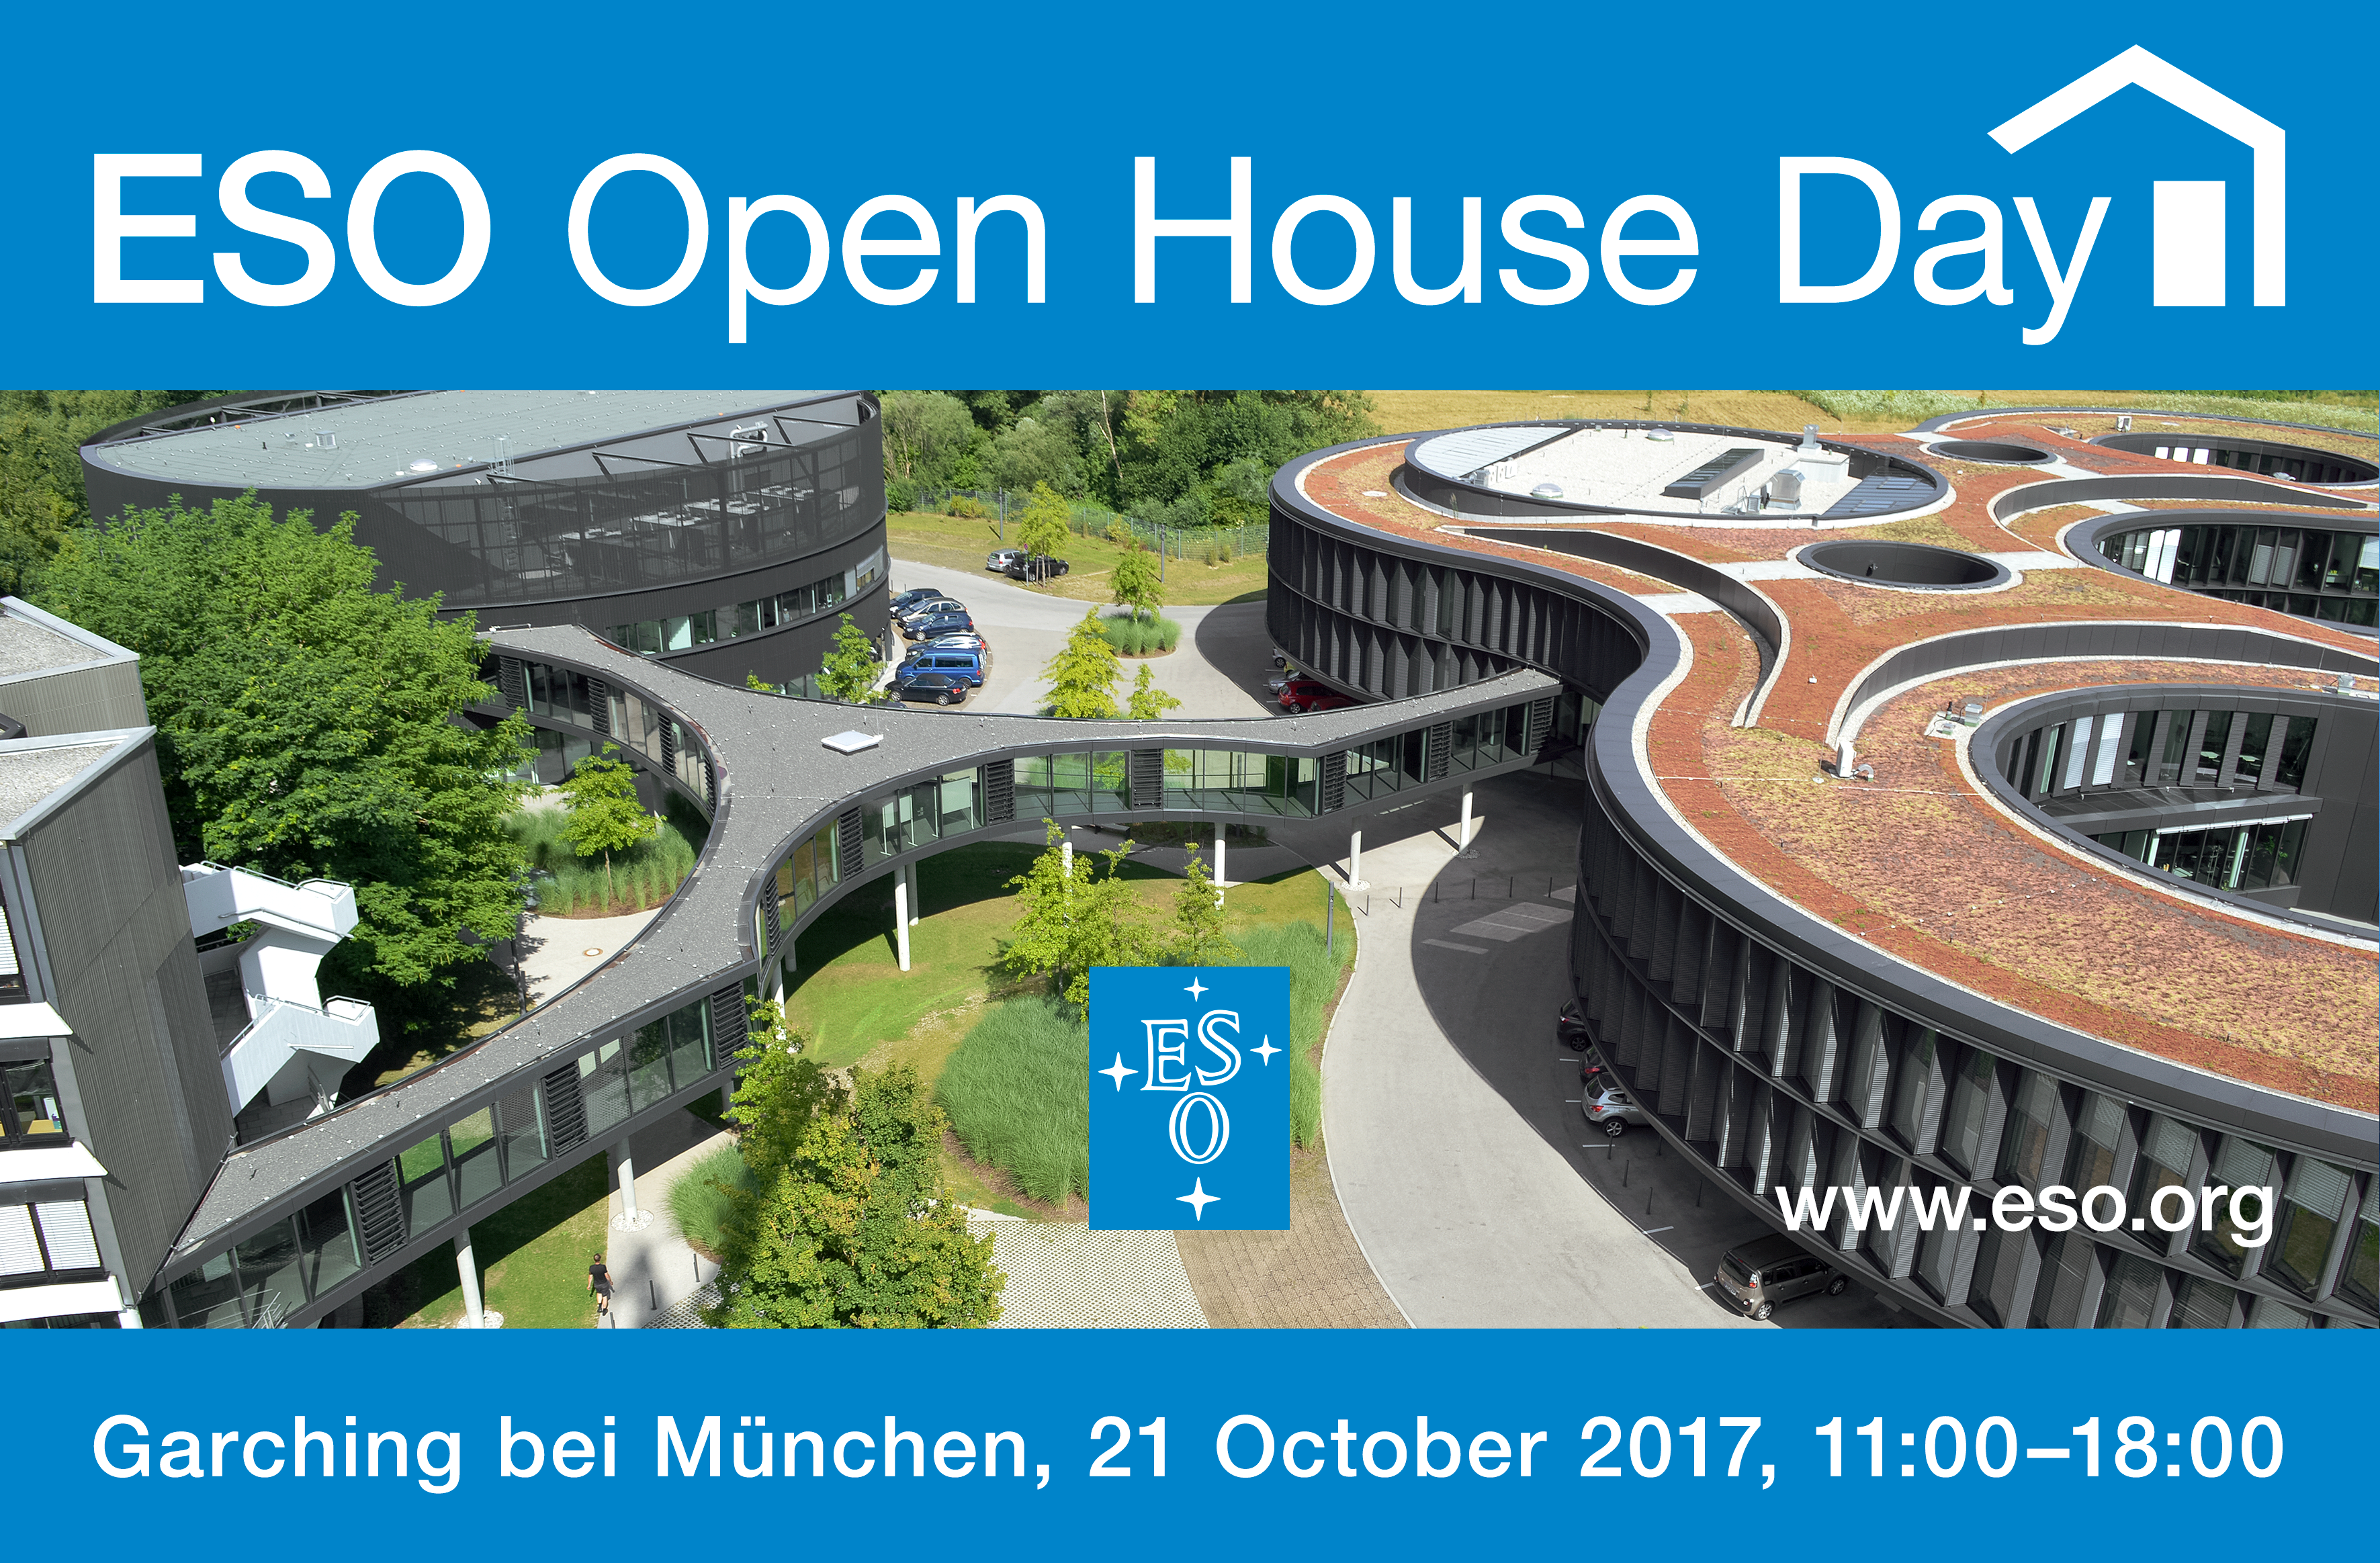

Open House Day 2017

On Saturday 21 October 2017, the European Southern Observatory (ESO) will open its doors to the public between 11:00 and 18:00 CEST. This event is part of the Open House Day activities for the whole Garching research campus, and several other local companies.

Credit: ESO/Optigrün